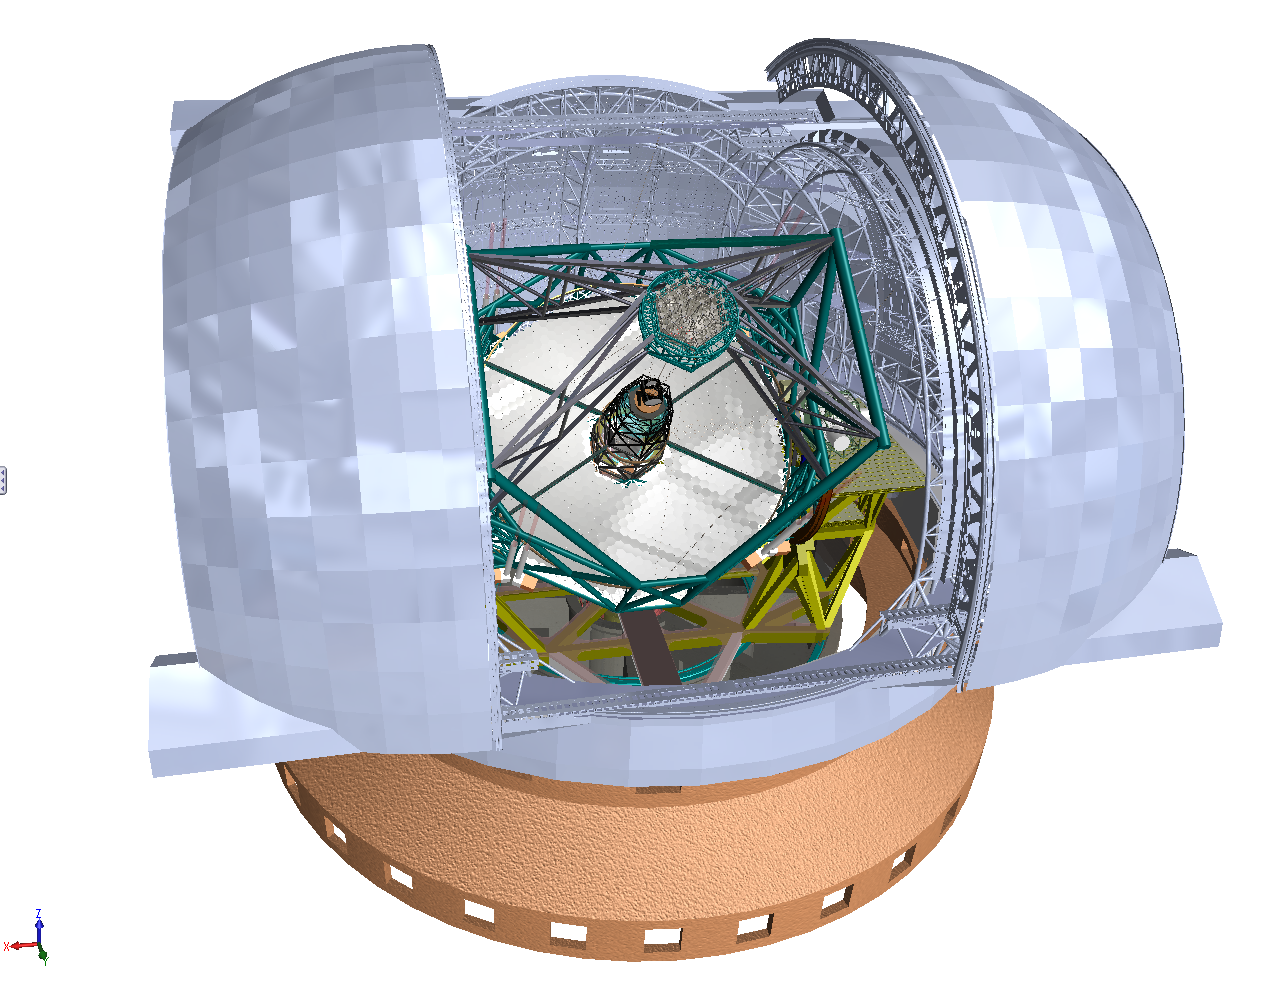

ELT rendering

Rendering of the ELT telescope structure inside its enclosure. The 39-metre primary mirror reflects the light first to the 4.2-metre secondary mirror hanging upside-down at 60m height. The light is then further transmitted to mirrors 3, 4 and 5 (located in the central tower) and finally reflected to either side where the astronomical cameras sitting on the Nasmyth platforms will see nearly perfect images of the celestial objects. To assist the adaptive optics included in the telescope, telescope guide stars are created in the sky by using powerful lasers launched at the corners of the primary mirror cell.

The design for the ELT shown here was published in 2009 and is preliminary.

Credit: ESO